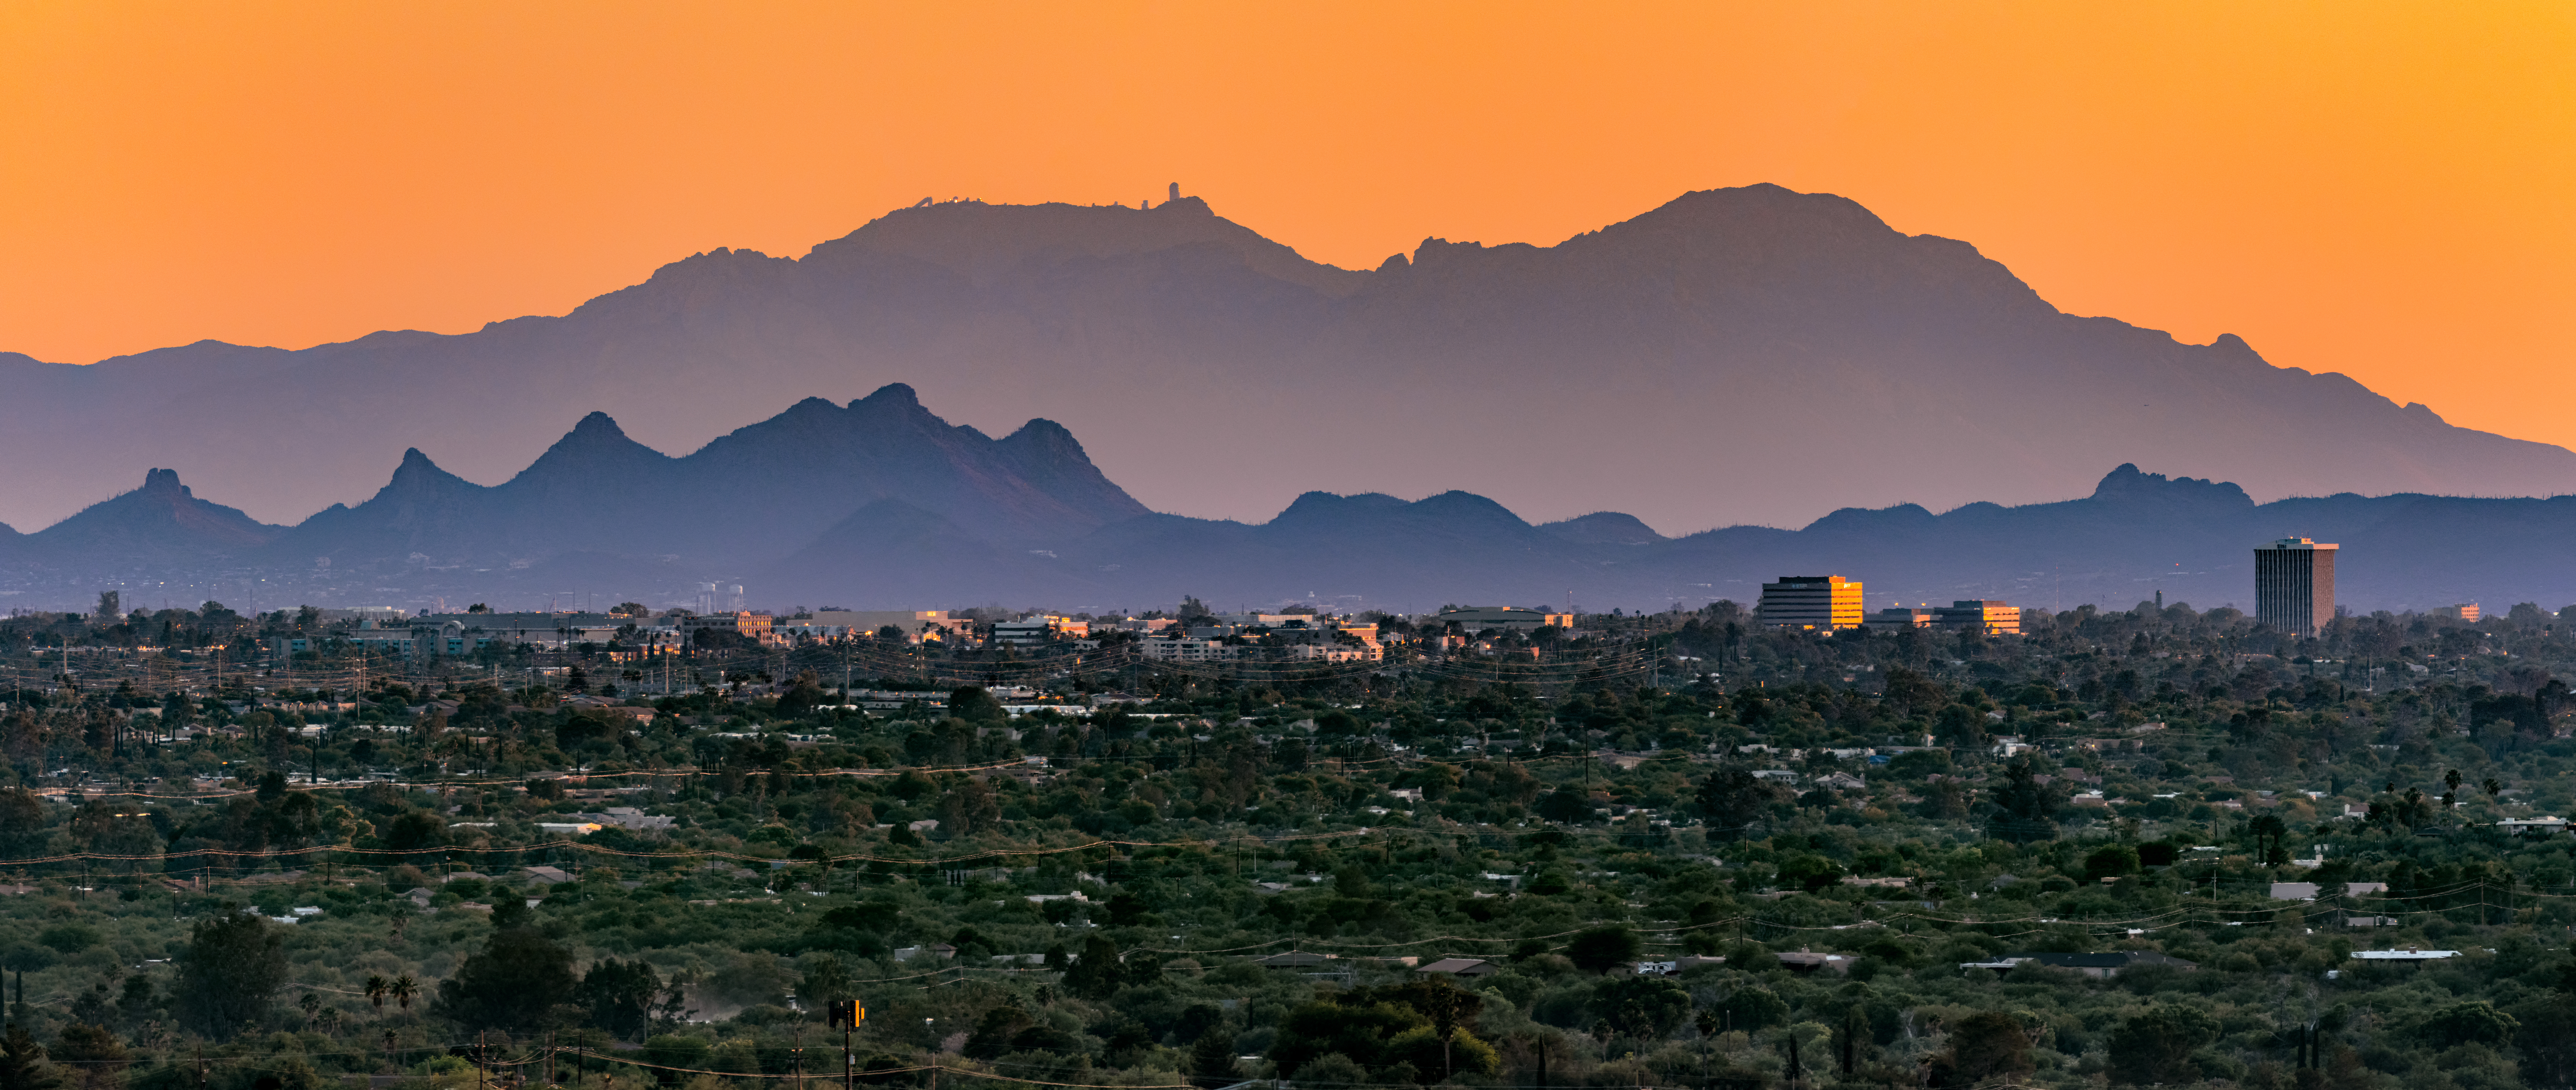

A Global Epicenter for Astronomy

A pivotal hub for astronomy sits in the Sonoran Desert, surrounded by the mountains of southern Arizona. Southwest of Tucson, the Quinlan Mountains majestically rise to an altitude of 2100 meters (7000 feet) in the Schuk Toak District of the Tohono O’odham Nation. Atop the central peak in this image sits the U.S. National Science Foundation Kitt Peak National Observatory (KPNO), a Program of NSF NOIRLab and the largest collection of optical and radio telescopes in the northern hemisphere. Kitt Peak’s ideal vantage point, combined with the dark, dry environment of the desert, allows astronomers to make discoveries in many areas of astronomy including exoplanets, galaxies, and dark energy.

KPNO is just one of several observatories in the area, including the Mount Graham international Observatory and the Mount Lemmon Observatory, operated by the University of Arizona. In addition, Pima County, in which Tucson resides, is also a hub for space industry and space tourism. These institutions and facilities, combined with a vibrant community of astronomers and space innovators, make this city a hub for space research and discovery.

This photo was taken from the eastern side of Tucson on the Aqua Caliente Trail, one of many nature trails in the area, by Rob Sparks, a NOIRLab Audiovisual Ambassador.

Credit: KPNO/NOIRLab/NSF/AURA/R. Sparks (NSF NOIRLab)